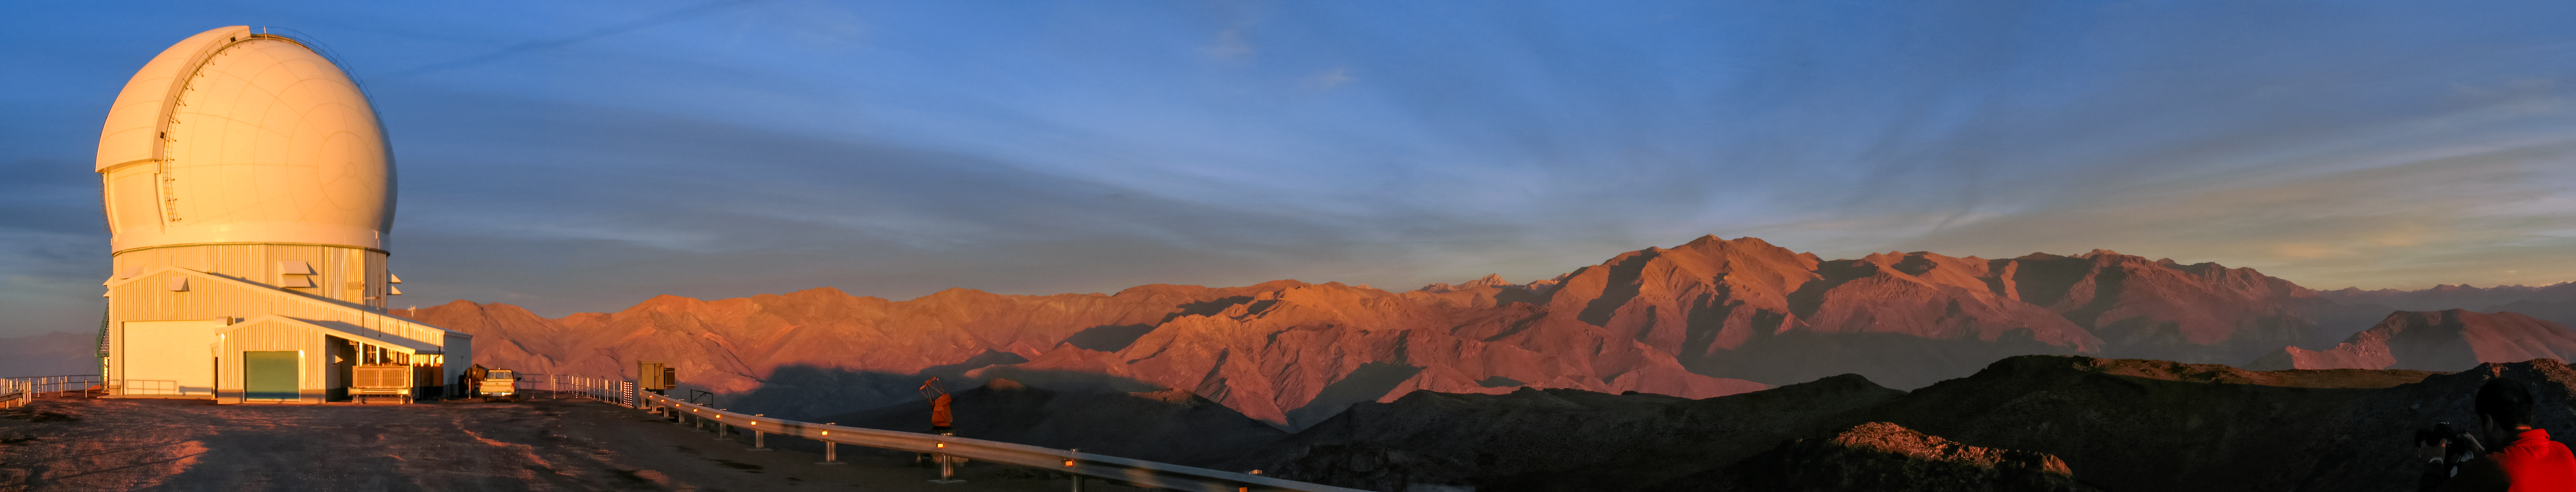

SOAR Panoramic Trim

A long panorama of the 4.1-meter Southern Astrophysical Research (SOAR) Telescope on Cerro Pachón in Chile.

Credit: NOIRLab/NSF/AURA